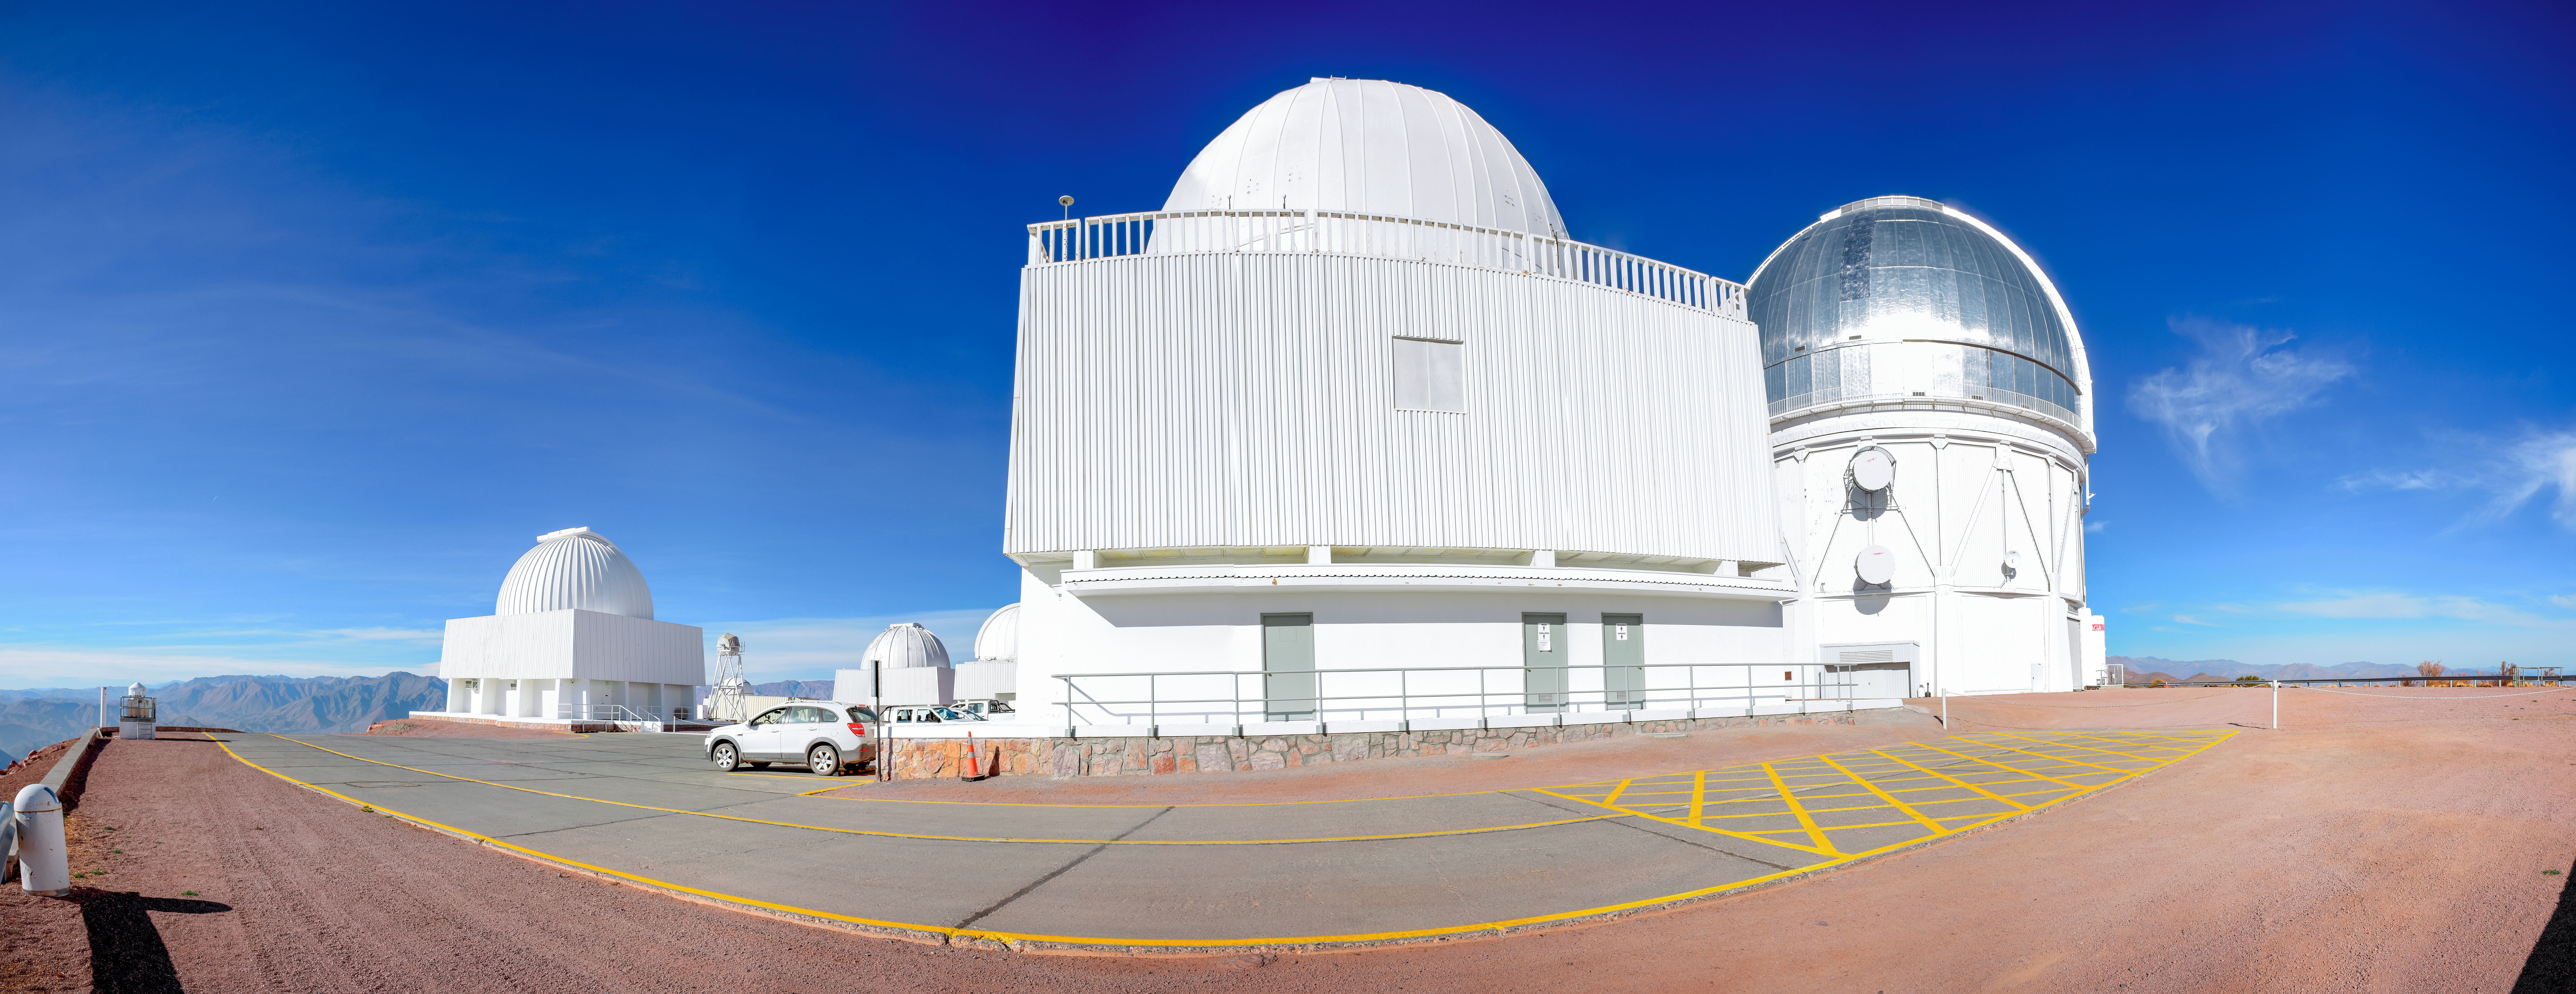

CTIO panorama

Cerro Tololo Inter-American Observatory (CTIO) panorama.

Credit: CTIO/NOIRLab/AURA/D. Munizaga